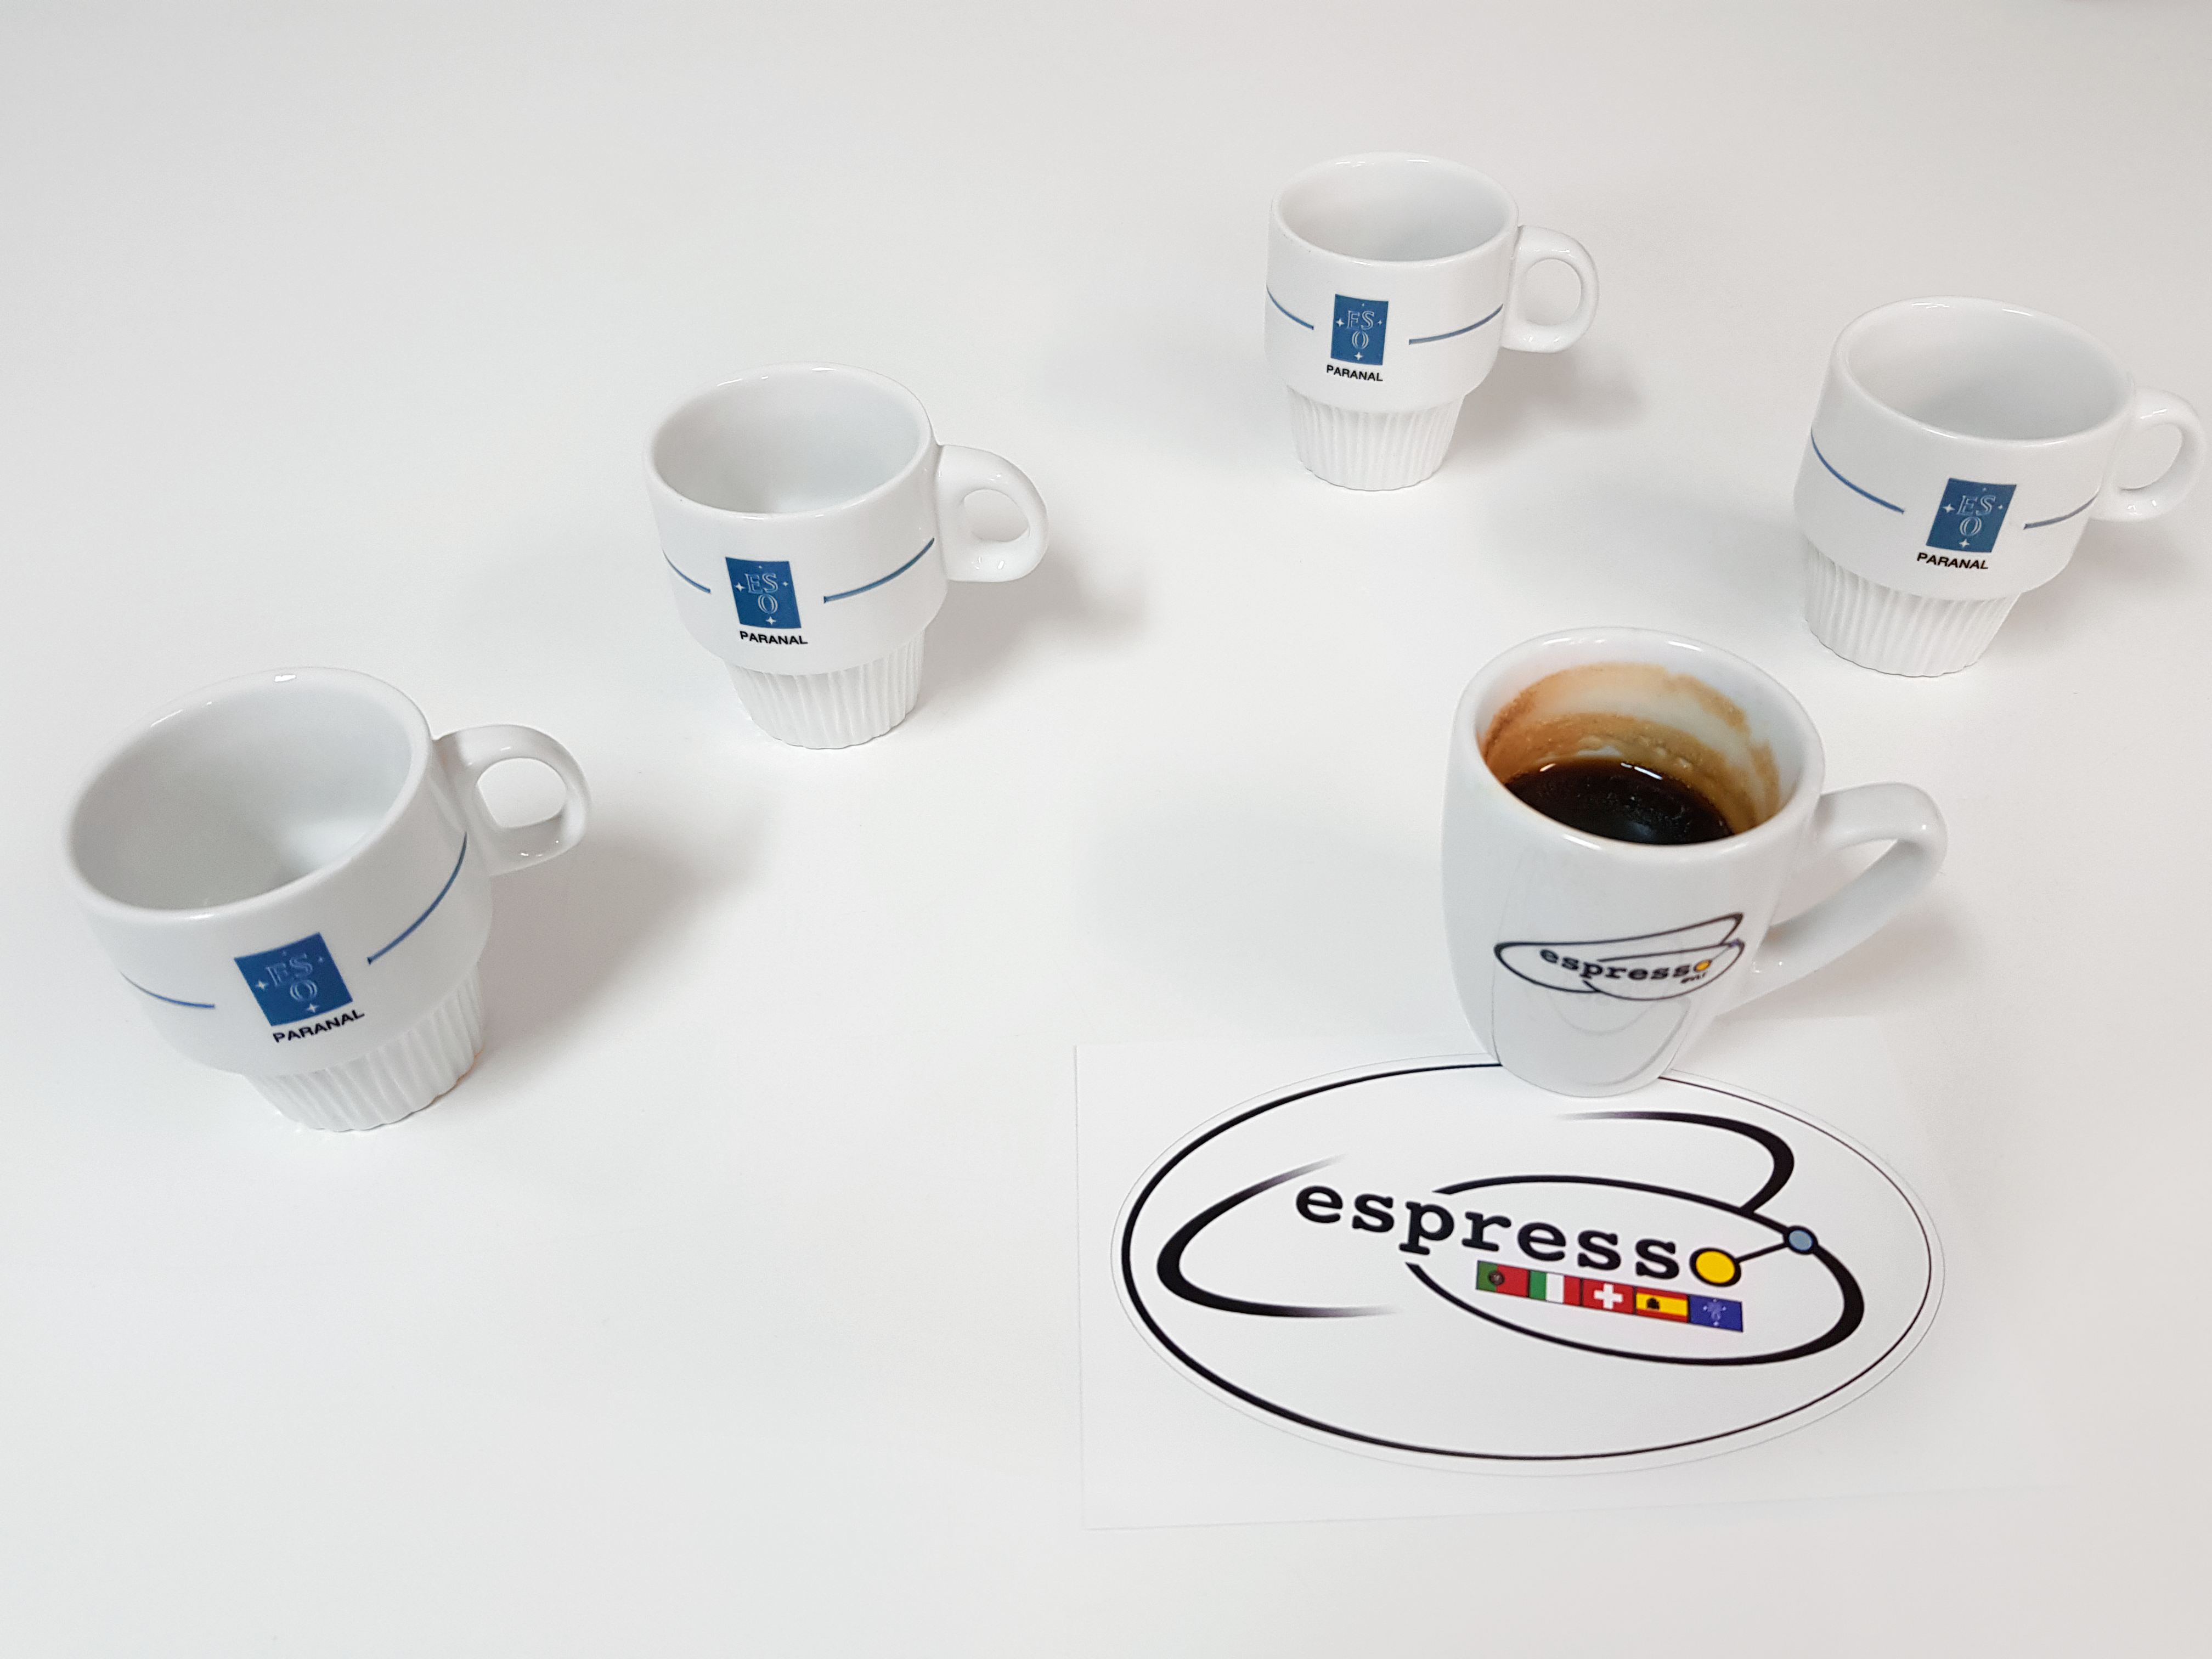

ESPRESSO instrument achieves first light with all four Unit Telescopes

The ESPRESSO instrument on ESO’s Very Large Telescope in Chile has used the combined light of all four of the 8.2-metre Unit Telescopes for the first time. Combining light from the Unit Telescopes in this way makes the VLT the largest optical telescope in existence in terms of collecting area. This picture explains pictorially how four telescopes are combined into one.

Credit: ESO/D. Mégevand